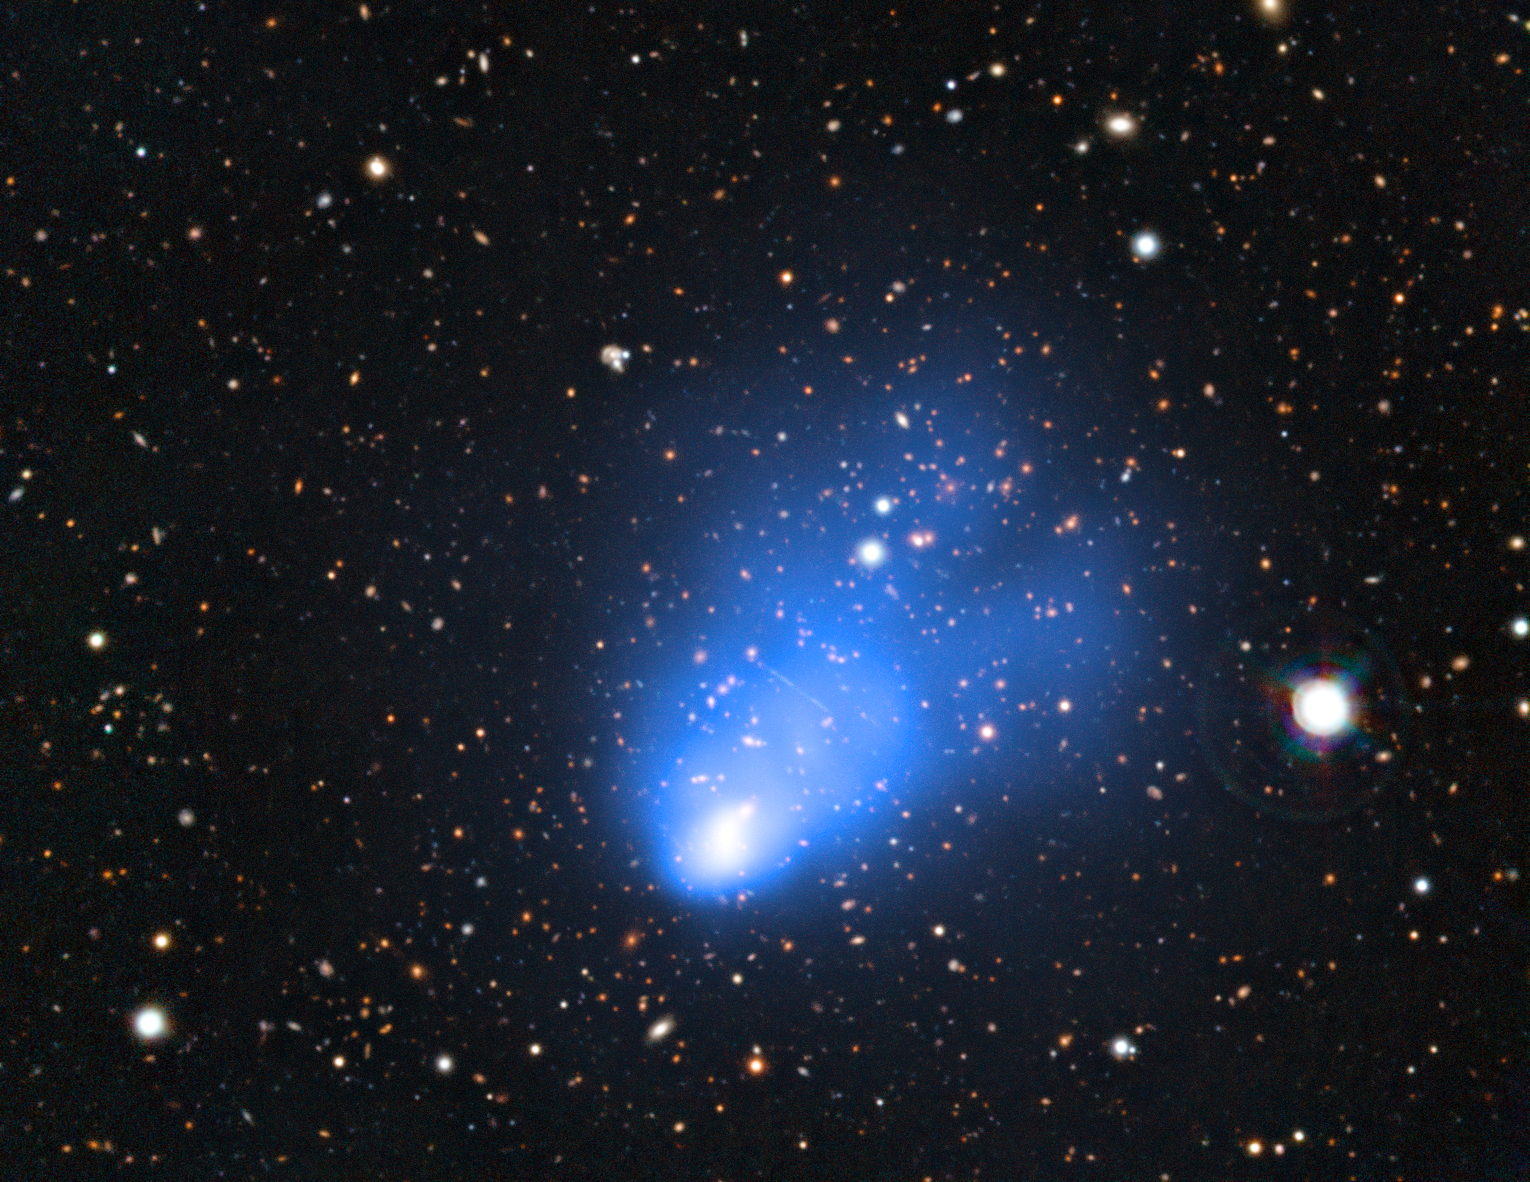

El Gordo: a massive distant merging galaxy cluster

This picture of the galaxy cluster ACT-CL J0102−4915 combines images taken with ESO’s Very Large Telescope with images from the SOAR Telescope and X-ray observations from NASA’s Chandra X-ray Observatory. The X-ray image shows the hot gas in the cluster and is shown in blue. This newly discovered galaxy cluster has been nicknamed El Gordo — the "big" or "fat one" in Spanish. It consists of two separate galaxy subclusters colliding at several million kilometres per hour, and is so far away that its light has travelled for seven billion years to reach the Earth.

Credit: ESO/SOAR/NASA